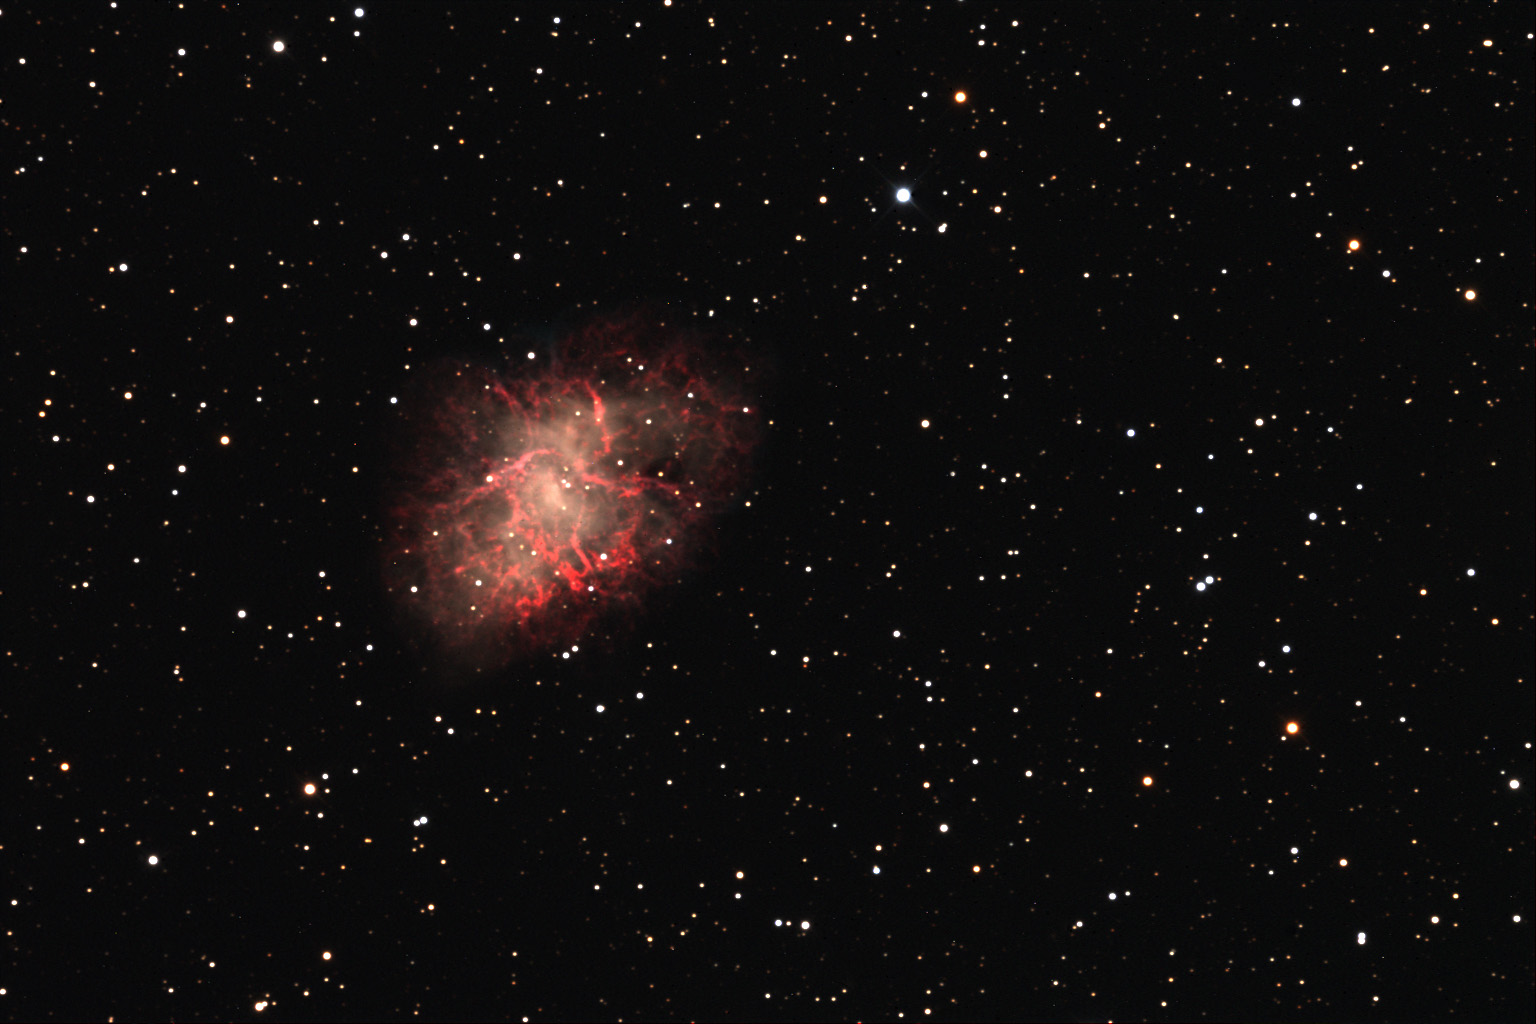

Crab Nebula

Like few other celestial objects, the Crab nebula displays the death of a star in all of its beauty. Both colorful and convoluted filaments of gas expand violently away from the origin of the explosion. The cataclysmic end for this star was observed in 1054 AD by any of humanity that cared to look skyward- it could be seen even during the day for months! In the heart of the nebula lies the dense collapsed remnant of the star- a pulsar. Weighing in at the mass of the sun- but only six miles across- this ball of condensed matter spins 30 times a second and releases tremendous amounts of energy. At a distance of 7000 light years this explosion went off safely so that now we can observe this 10 light year cloud of glowing gas (I often describe this as "star guts" to the public.)Of the two stars in the very center of the nebula, the one on the bottom is the pulsar.

This image was taken as part of Advanced Observing Program (AOP) program at Kitt Peak Visitor Center during 2014.

Credit: KPNO/NOIRLab/NSF/AURA/Yoshikawa Yoshihiko/Blythe Guvenen